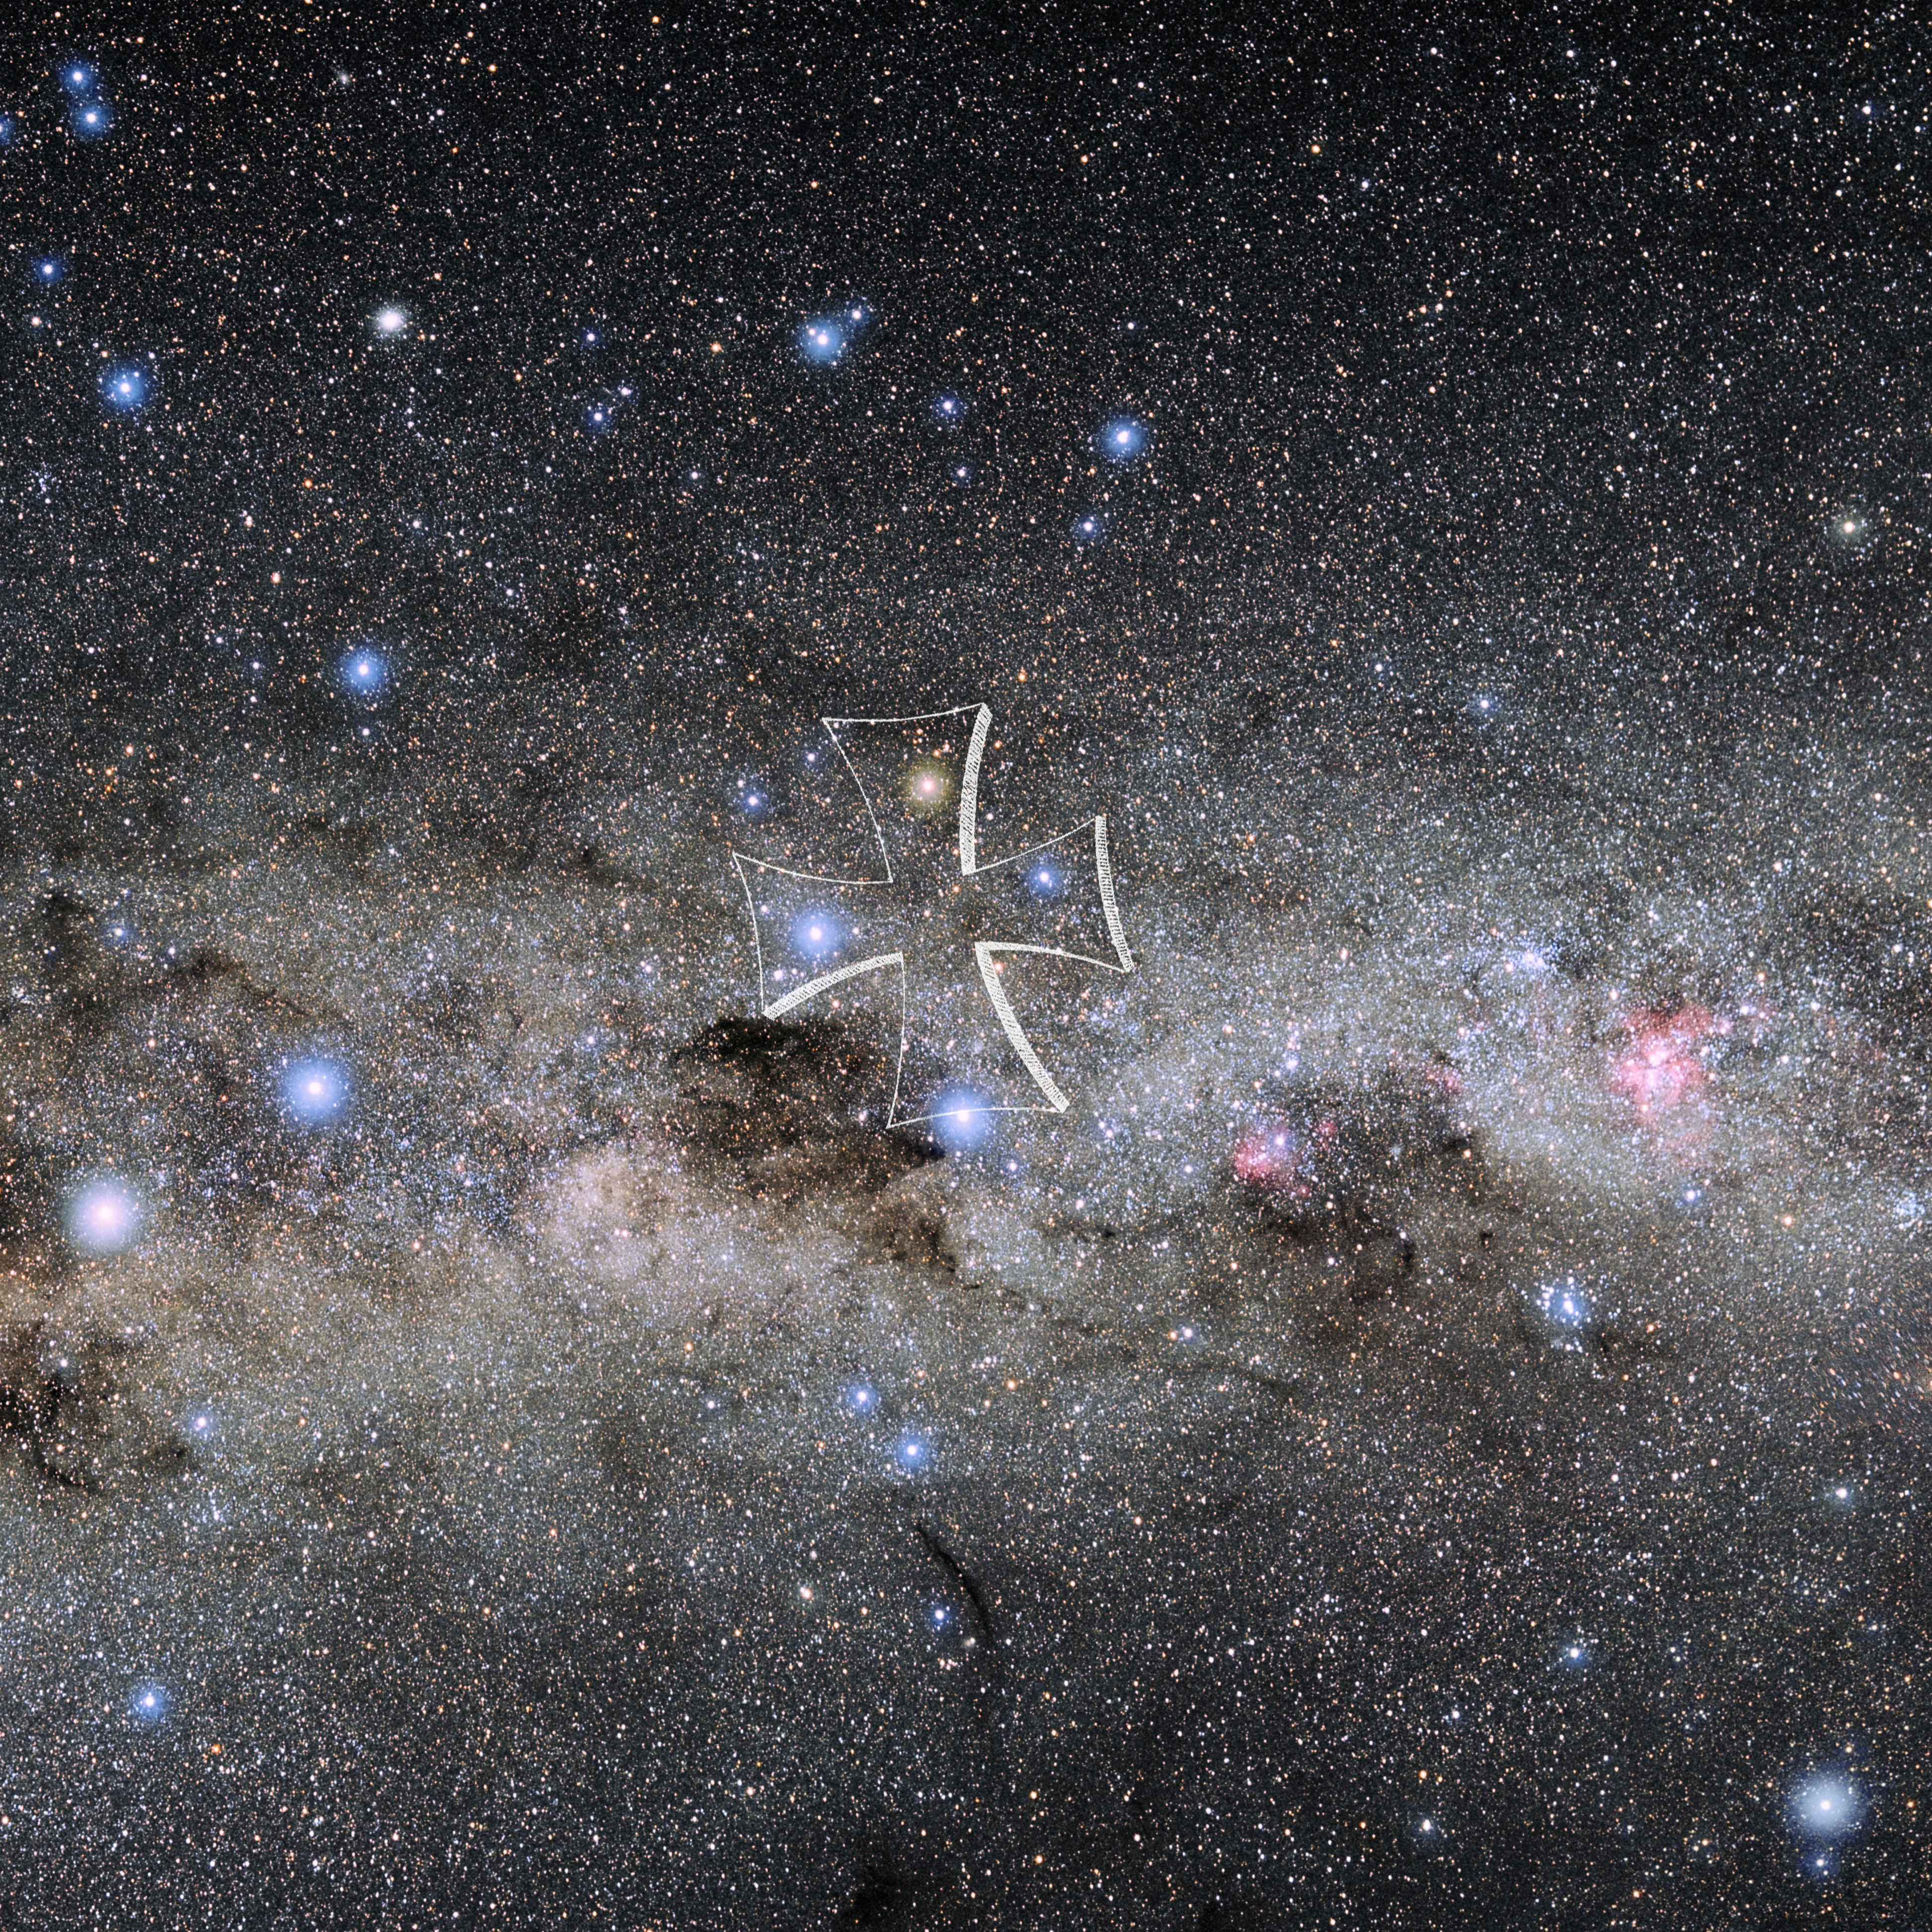

Crux with Hevelius Drawing

Photo of the constellation Crux from NOIRLab's 88 Constellations project showing Johannes Hevelius drawing of the constellation in Uranographia, his celestial catalogue in 1690.
Here is the version with the constellation 'stick figure' and here the unannotated version.

Credit: E. Slawik/NOIRLab/NSF/AURA/M. Zamani/J. Hevelius/NASA Universe of Learning/USNO/STScI